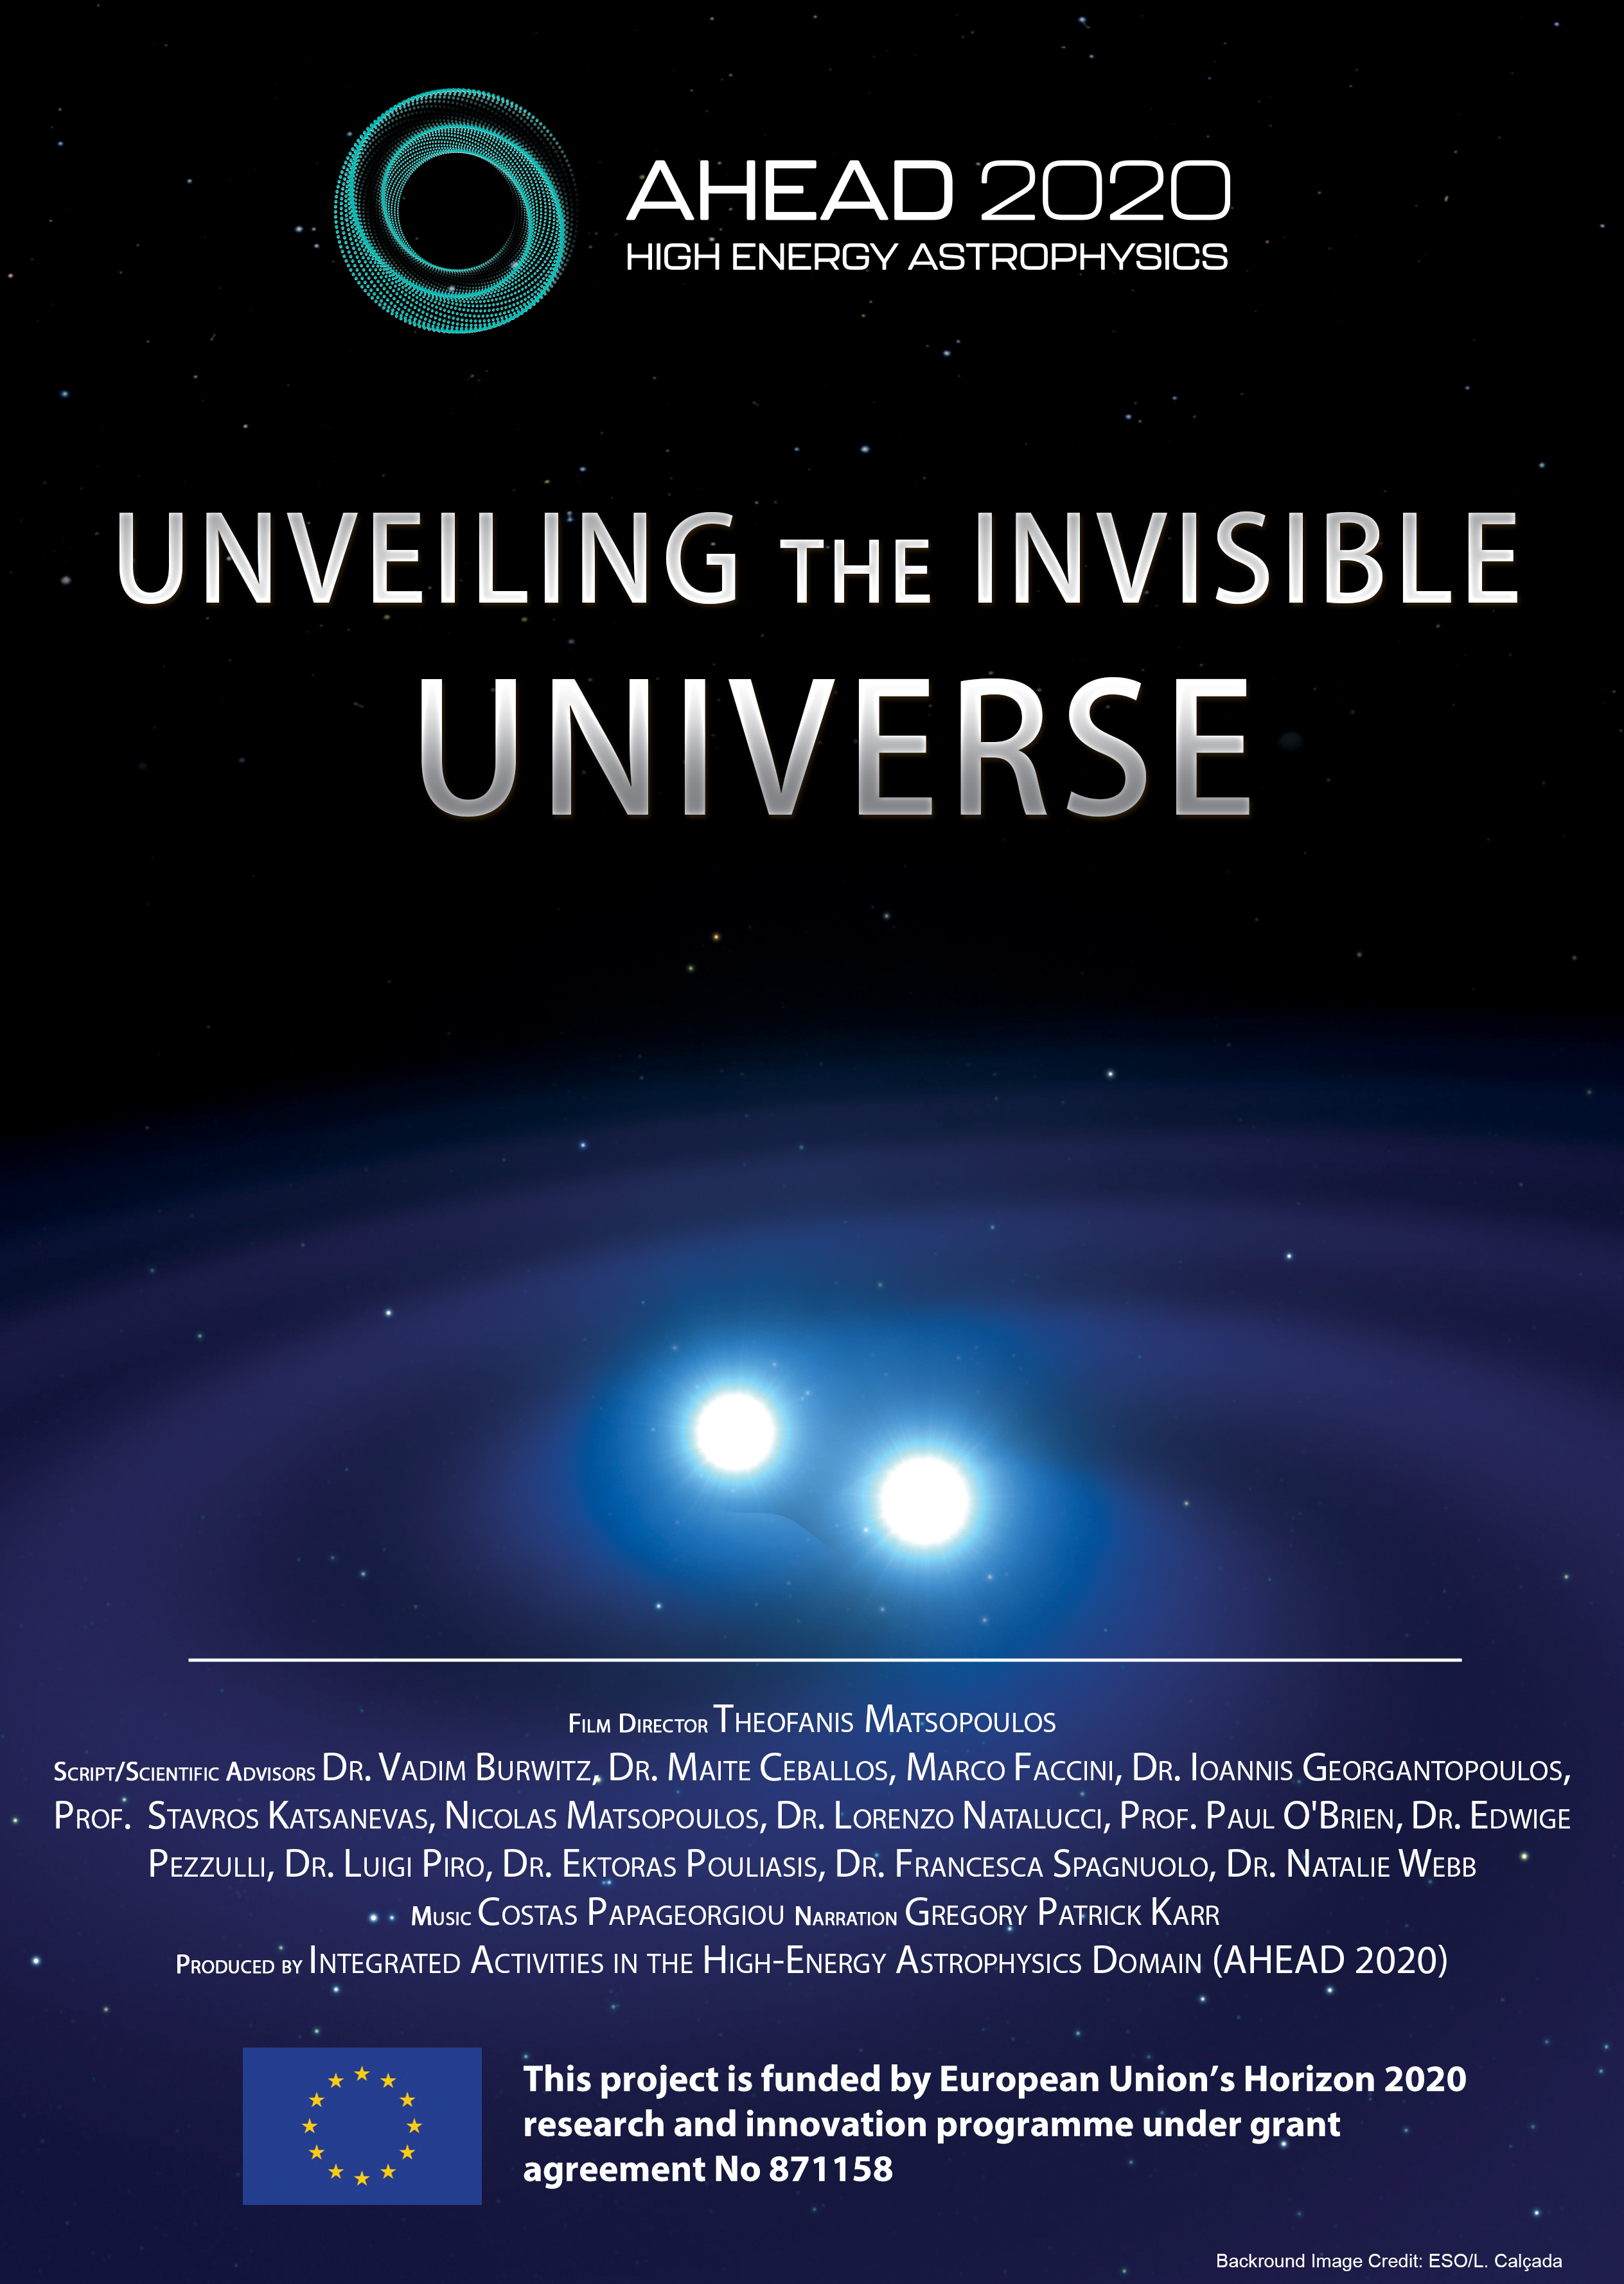

Unveiling the Invisible Universe — Poster

Credit: Theofanis Matsopoulos